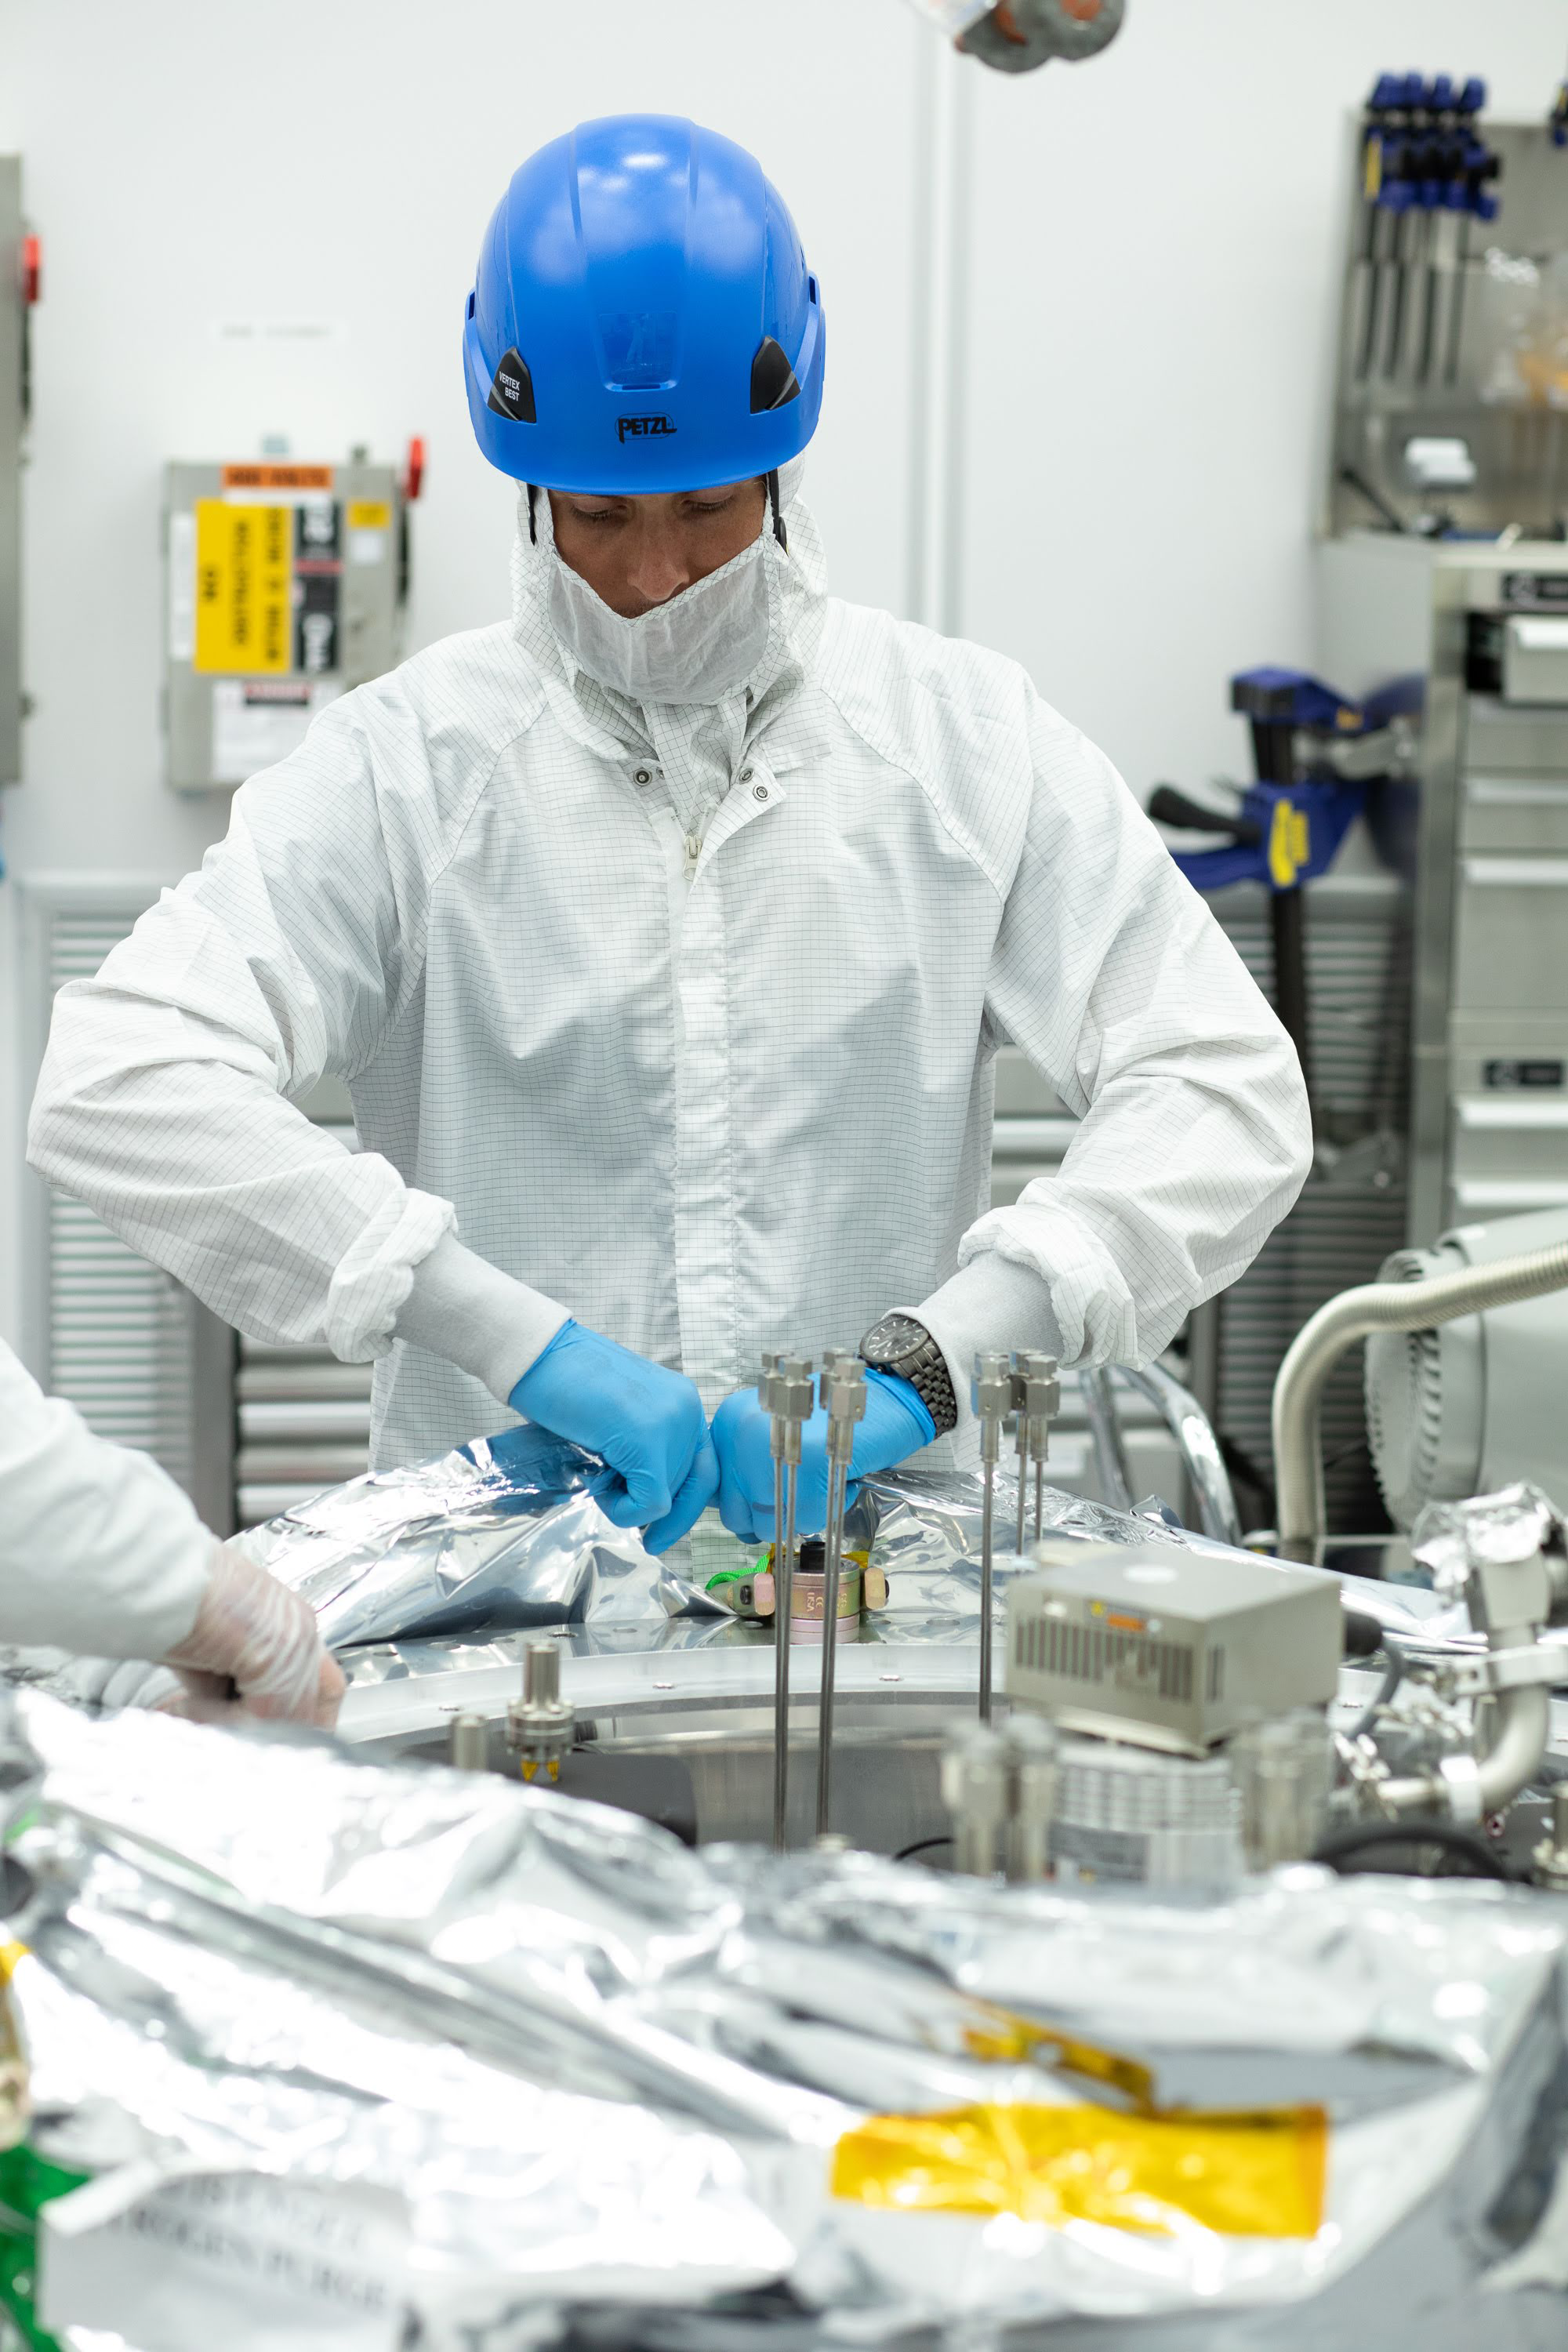

One Cool Camera: LSST’s Cryostat Assembly Completed

The cryostat assembly was built in a different clean room at SLAC and then delivered to the integration team. Here, the cryostat assembly is unwrapped and inspected after transportation.

Credit: Andy Freeberg/SLAC National Accelerator Laboratory Learn more: lsst.slac.stanford.edu